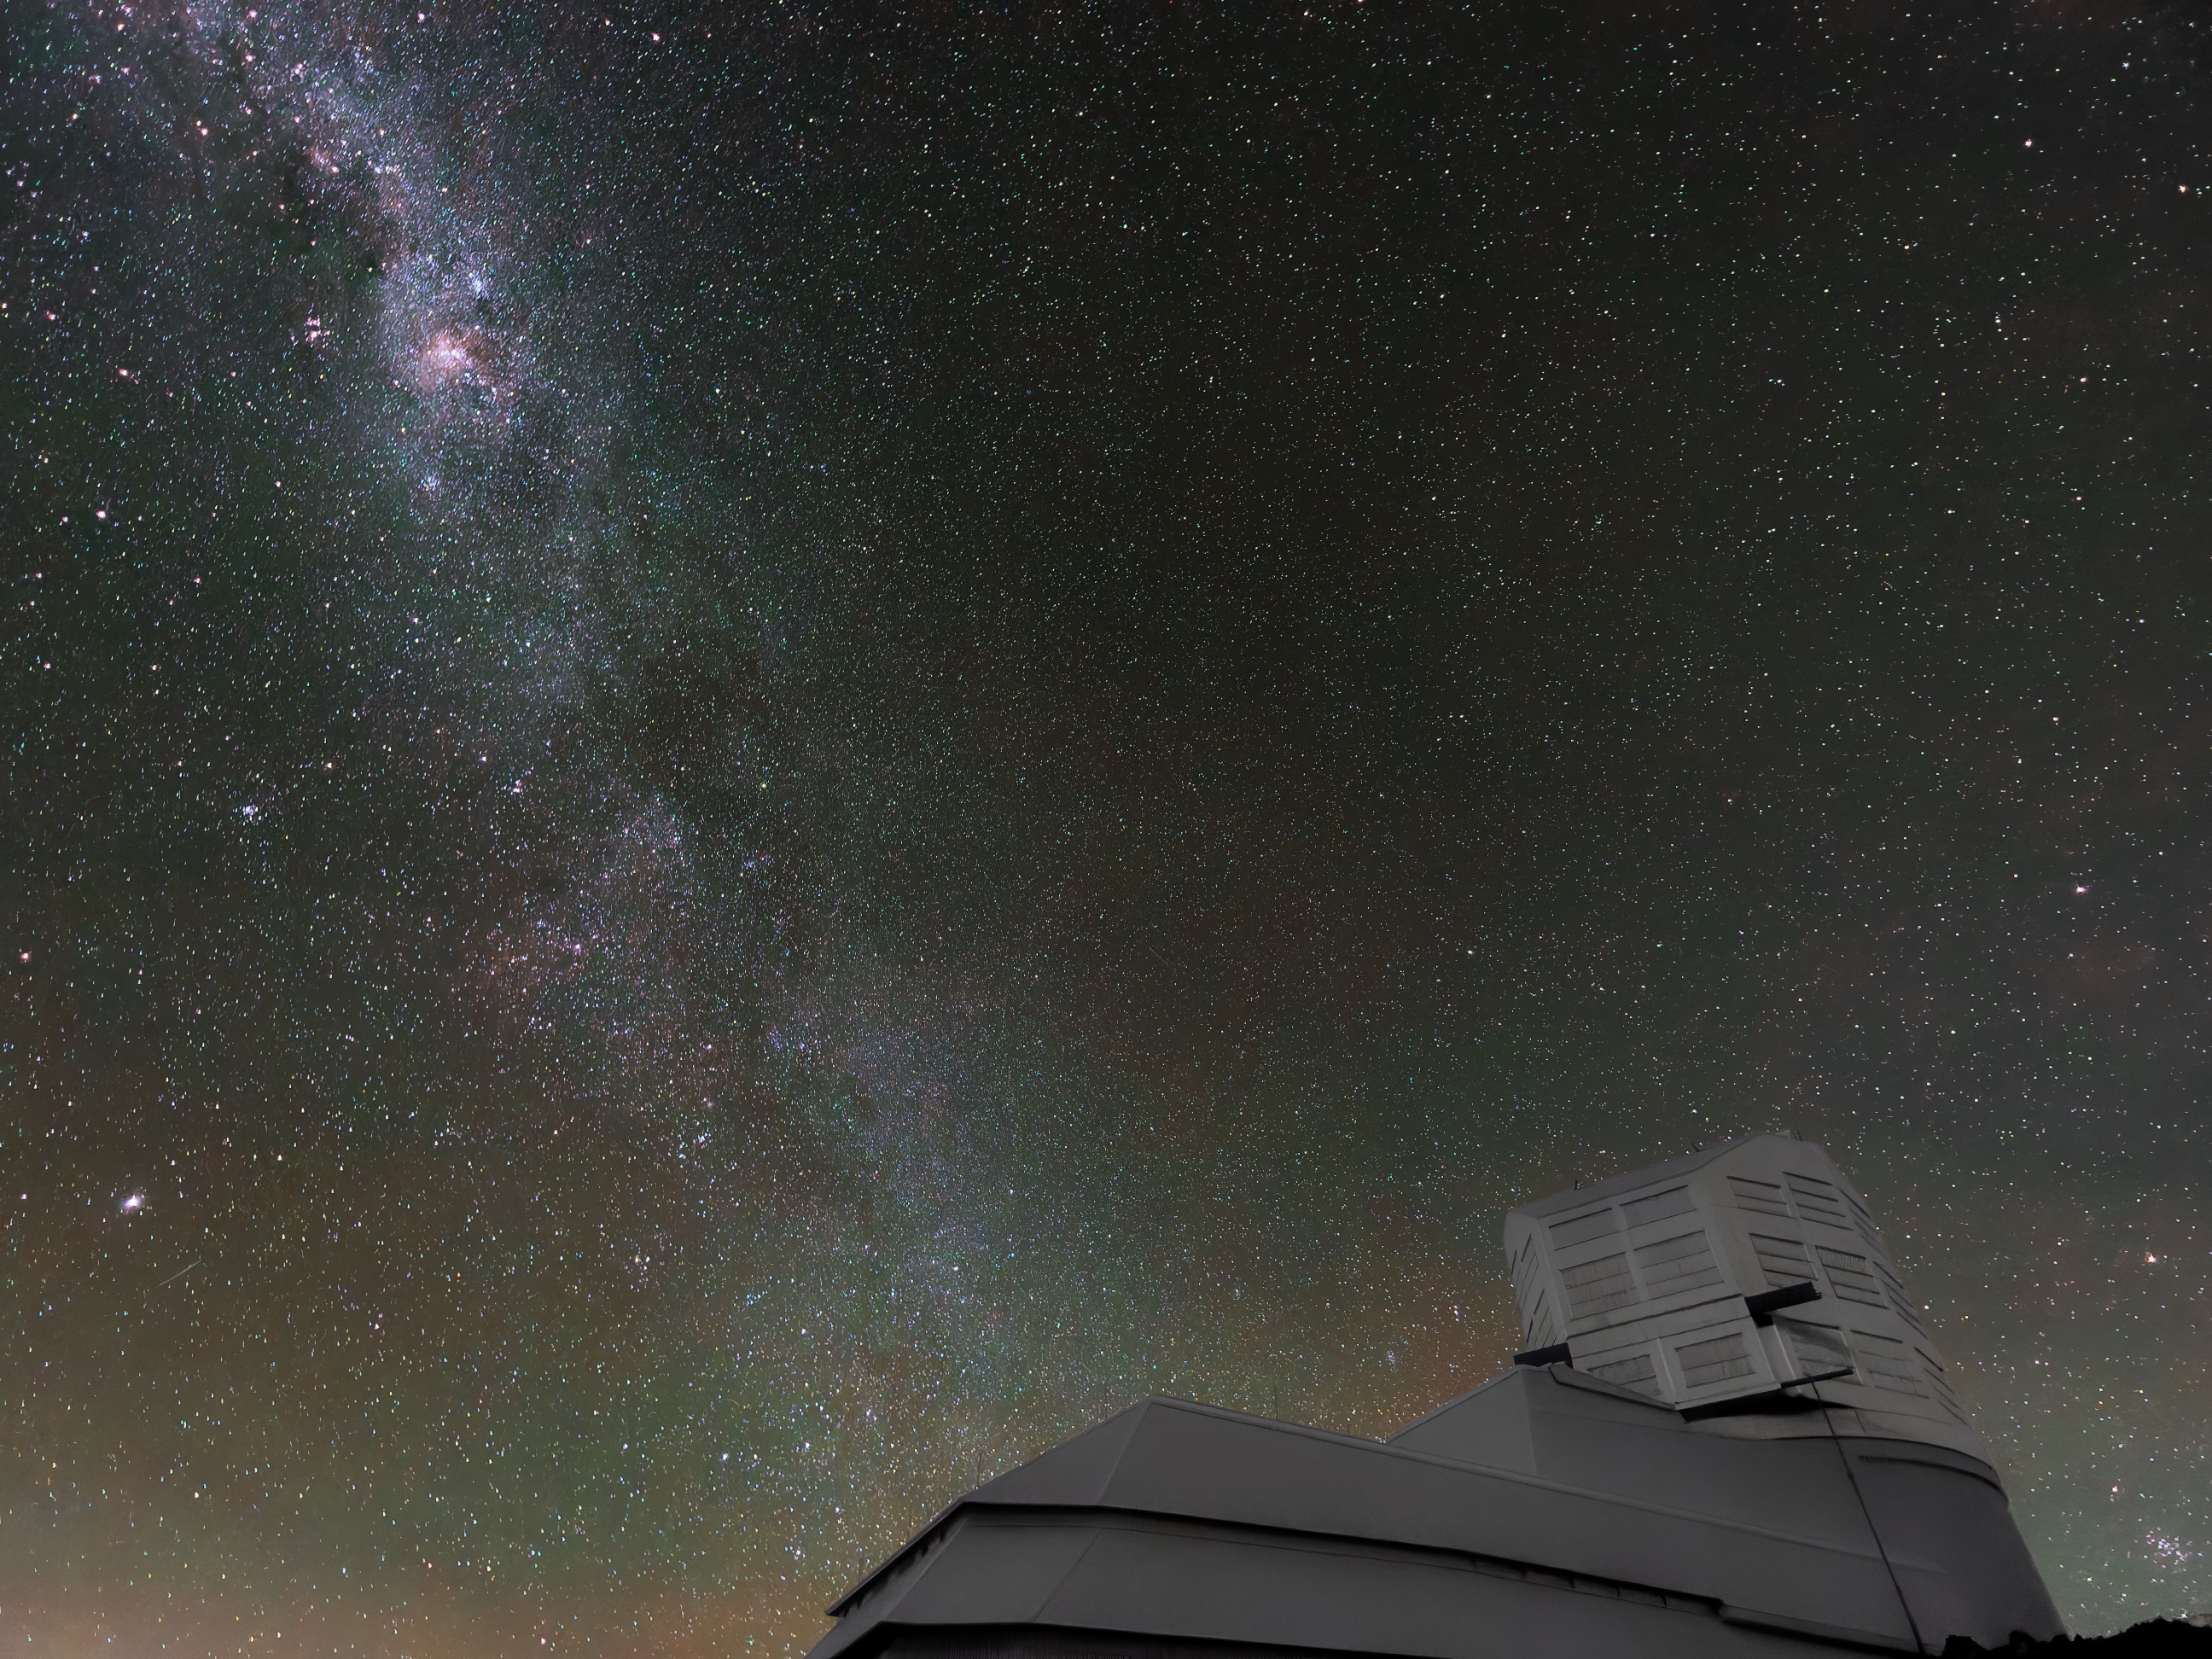

Rubin after Dark

NSF-DOE Vera C. Rubin Observatory is seen under a starry sky in this long-exposure image. Rubin Observatory's decade-long Legacy Survey of Space and Time (LSST) will generate an ultra-wide, ultra-high-definition, time-lapse record of the Universe.

Credit: NSF–DOE Vera C. Rubin Observatory/NOIRLab/SLAC/AURA/W. O'Mullane